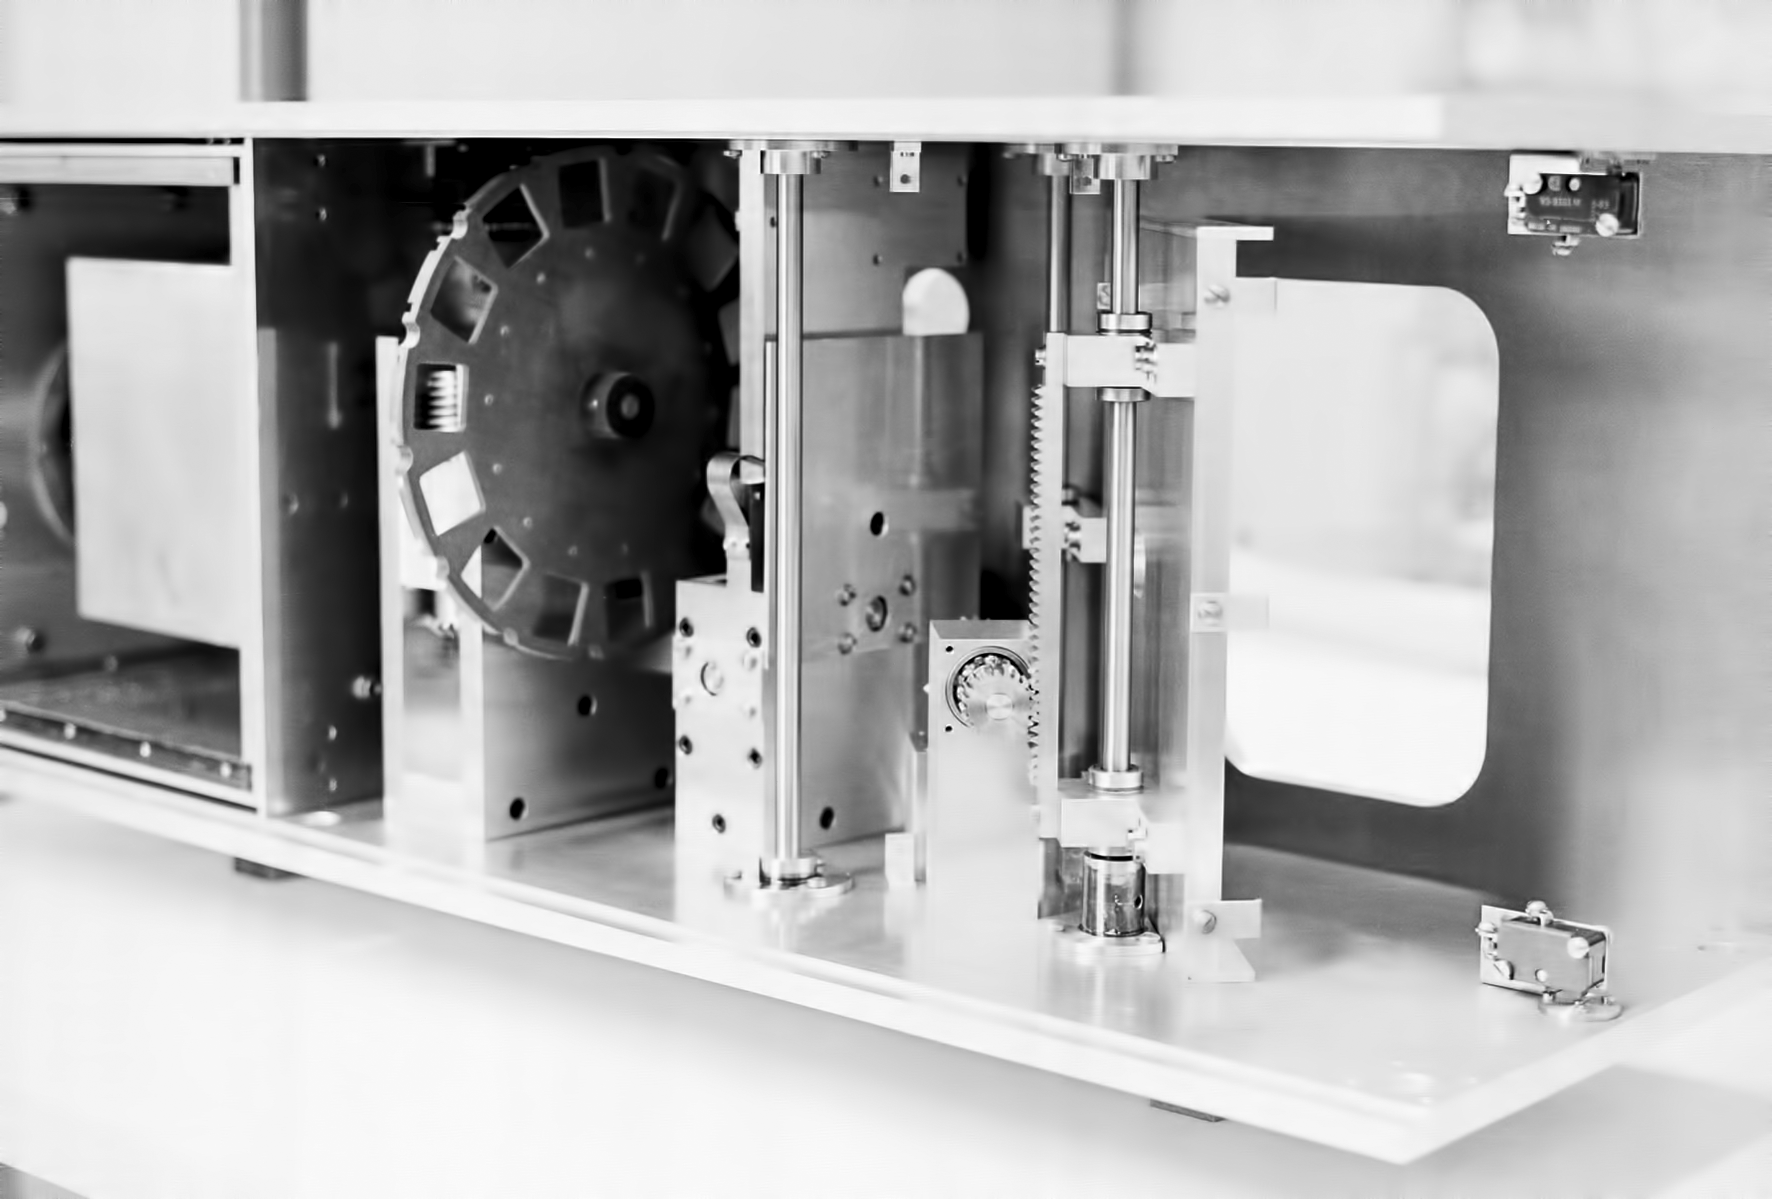

Assembling the ESO 1-metre telescope

The ESO 1-metre telescope was the first telescope installed at the La Silla Observatory, in 1966. It was used until 1994 as a photometric telescope, both in the visible with a single channel photometer, and in the infrared with an InSb photometer and a bolometer. Since 1994 it has been fully dedicated to the DENIS project.

Credit: ESO